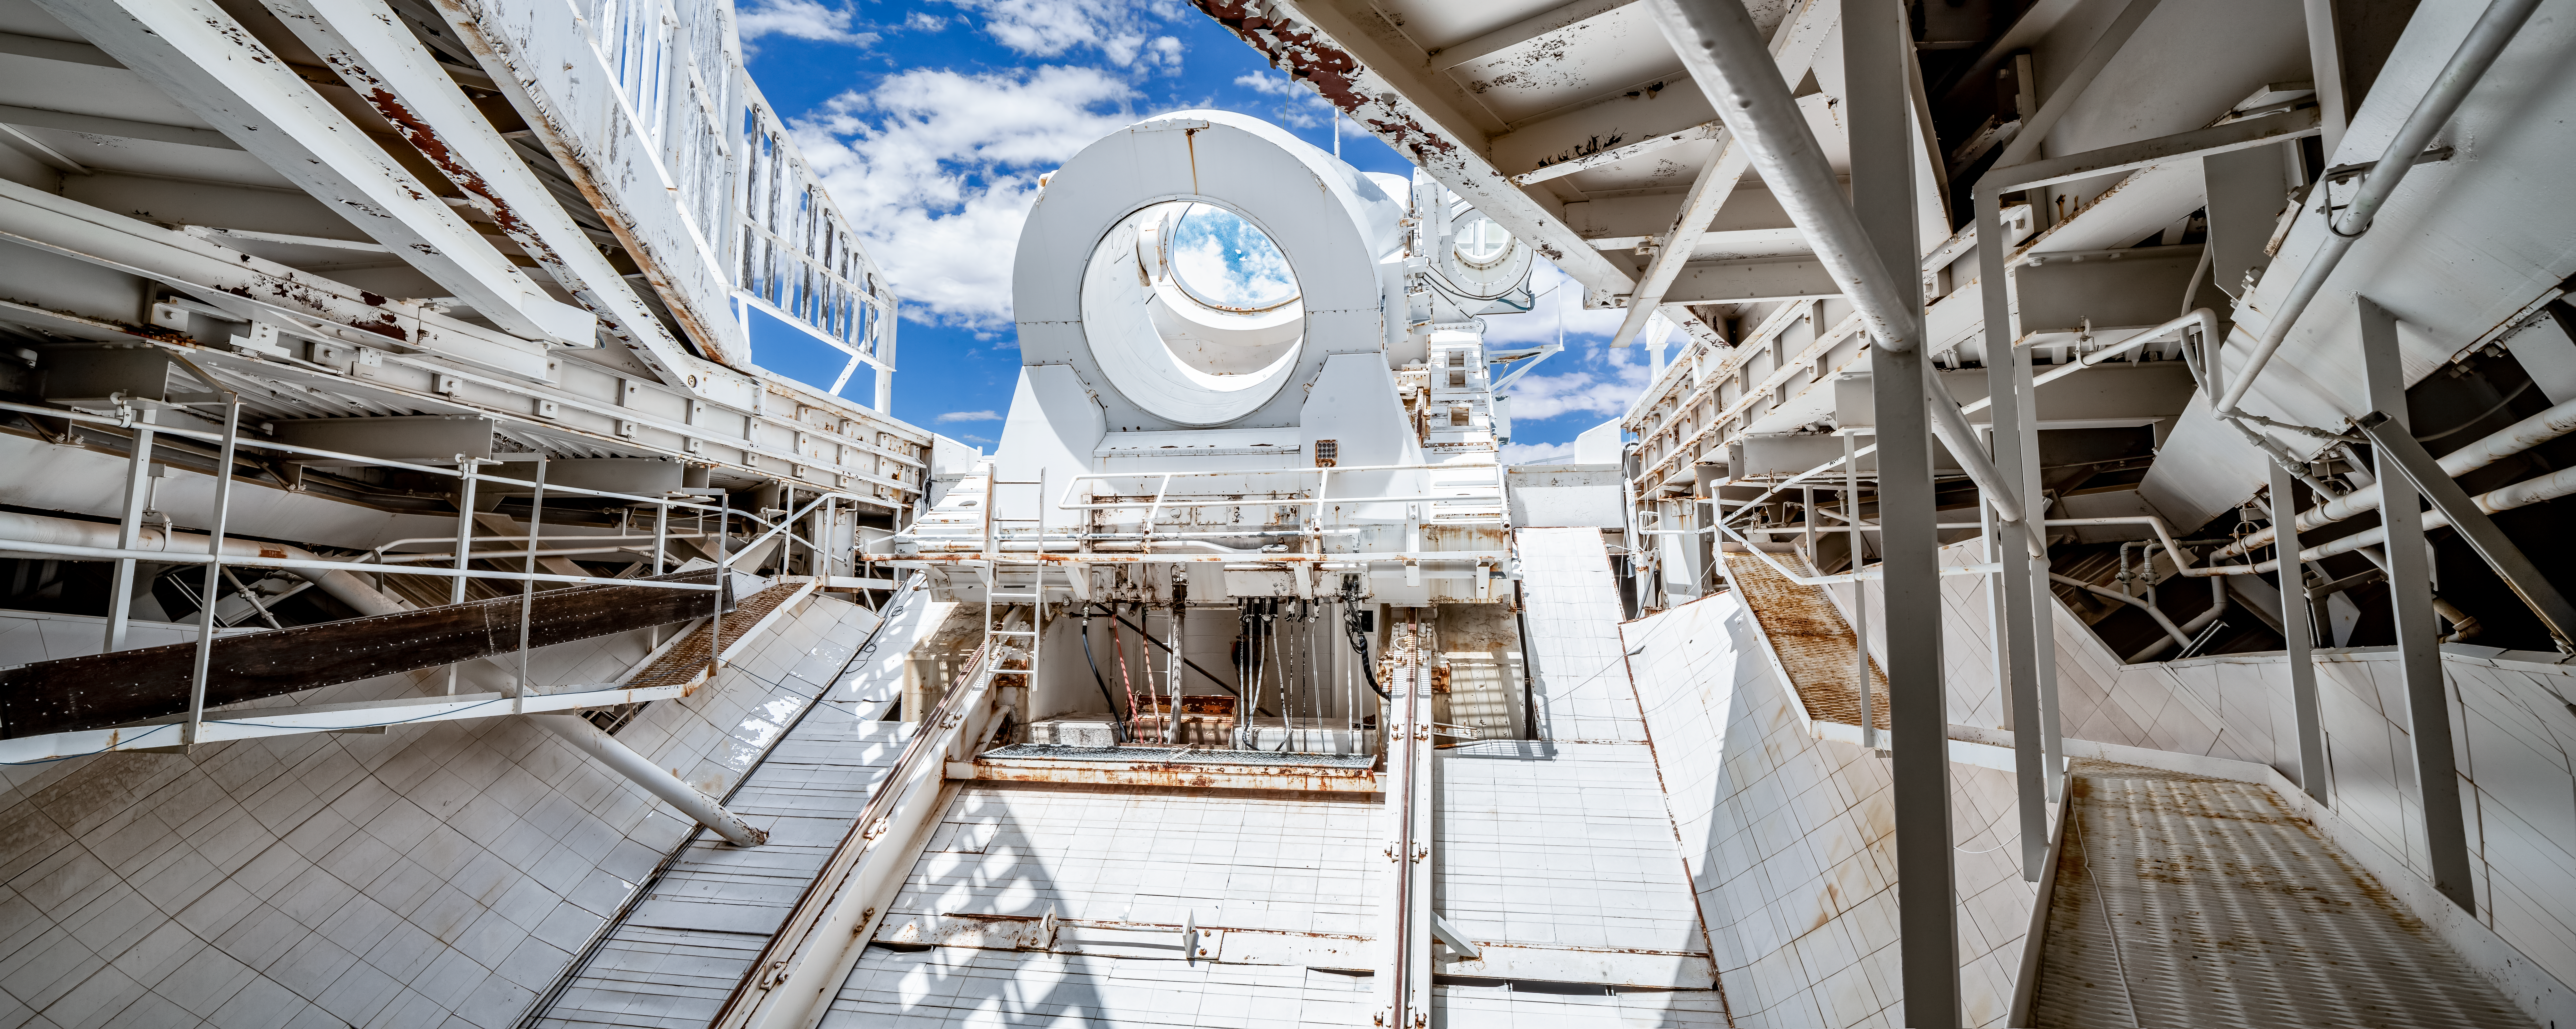

McMath-Pierce Solar Telescope Heliostat.

The reflection of clouds in the heliostat of the McMath-Pierce Solar Telescope at Kitt Peak National Observatory (KPNO), a Program of NSF NOIRLab. The heliostat has a 2.03-meter (80-inch) mirror that reflects sunlight into the optical path of the telescope. The McMath-Pierce Solar Telescope was the largest solar telescope in the world upon its completion in 1962, a title it held until the first light of the National Solar Observatory’s Daniel K. Inouye Solar Telescope in December 2019. The interior of the McMath-Pierce Solar Telescope is currently being renovated to become the Windows on the Universe Center for Astronomy Outreach.

Credit: KPNO/NOIRLab/NSF/AURA/D. Salman